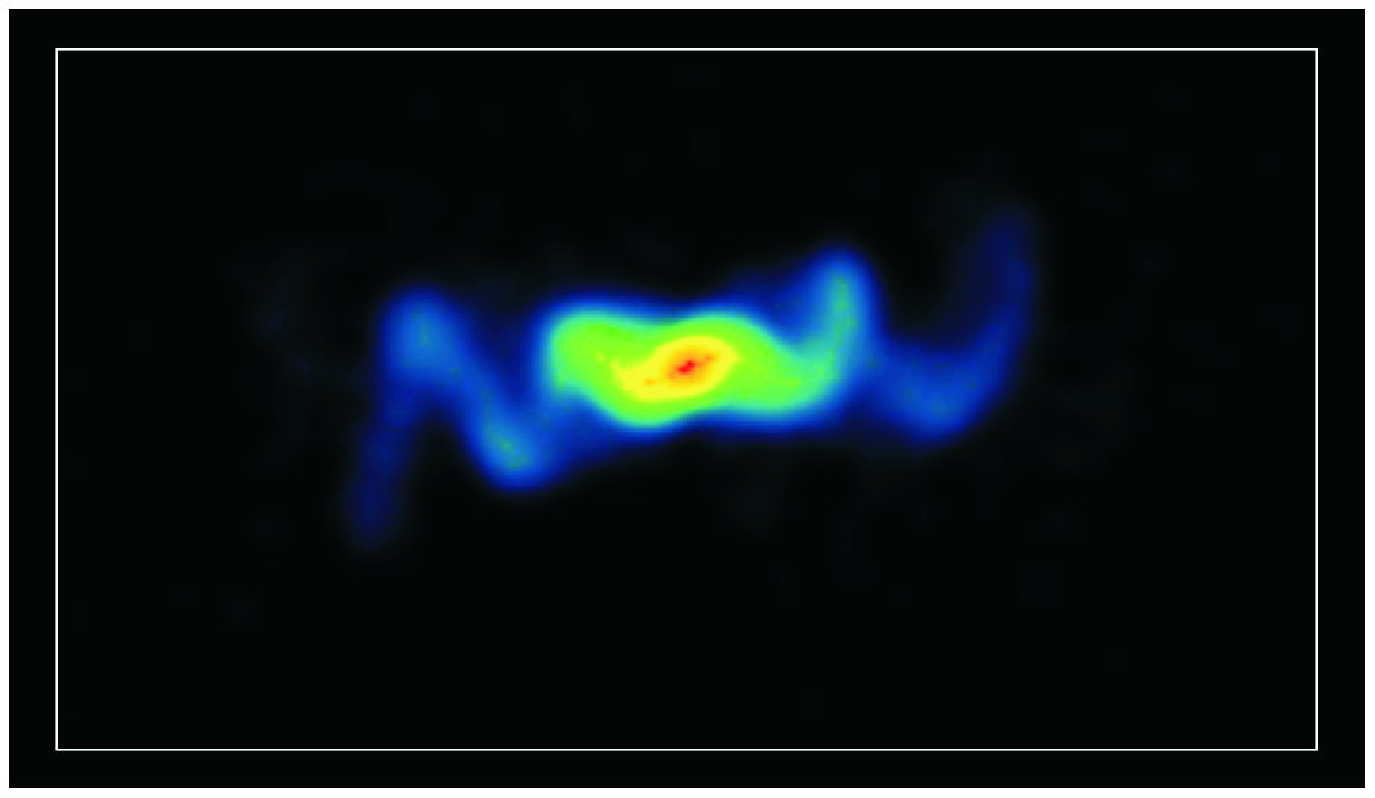

A Wobbling Jet

Inside the famous Manatee Nebula (W50) lies the black hole remnant of the supernova that formed it, called SS 433. Its jets wobble as they force charged particles outward. Over time, this creates a swirling tracer pattern to the radio waves picked up by the Very Large Array (VLA).

Credit: Blundell & Bowler, NRAO/AUI/NSF